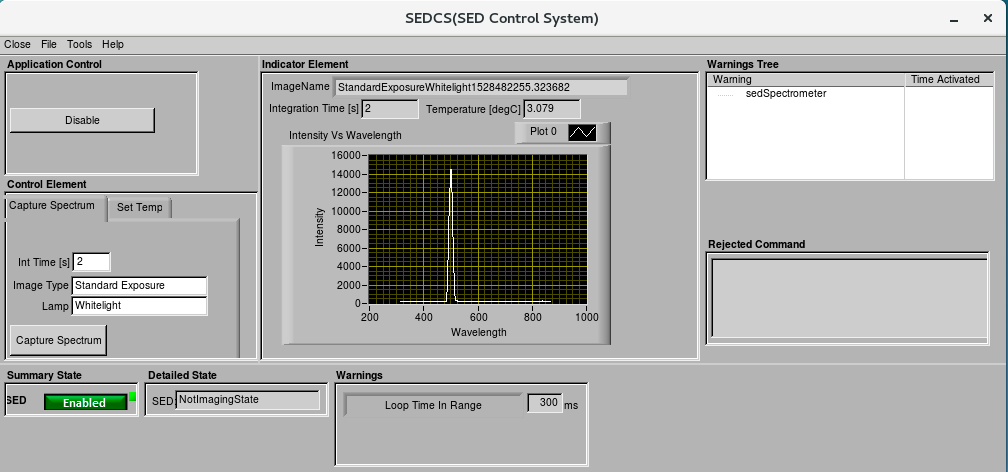

AuxTel Early Integration Activity

The Telescope and Site (T&S) software team achieved a milestone during the first multi-instrument control test on Thursday June 7. This early integration activity successfully integrated three Auxiliary Telescope instruments: the monochromator, electrometer and SED spectrometer, by operating them in concert. The goal was to exercise the calibration procedure of the monochromator. Measurements of the light were taken using both the SED spectrometer (wavelength and intensity) and the electrometer (intensity). The team reported that, during the tests, it was gratifying to see the colors of the output light change and the clicking of instruments as they acquired data in response to the execution of the software commands.

Credit: Rubin Observatory/NSF/AURA